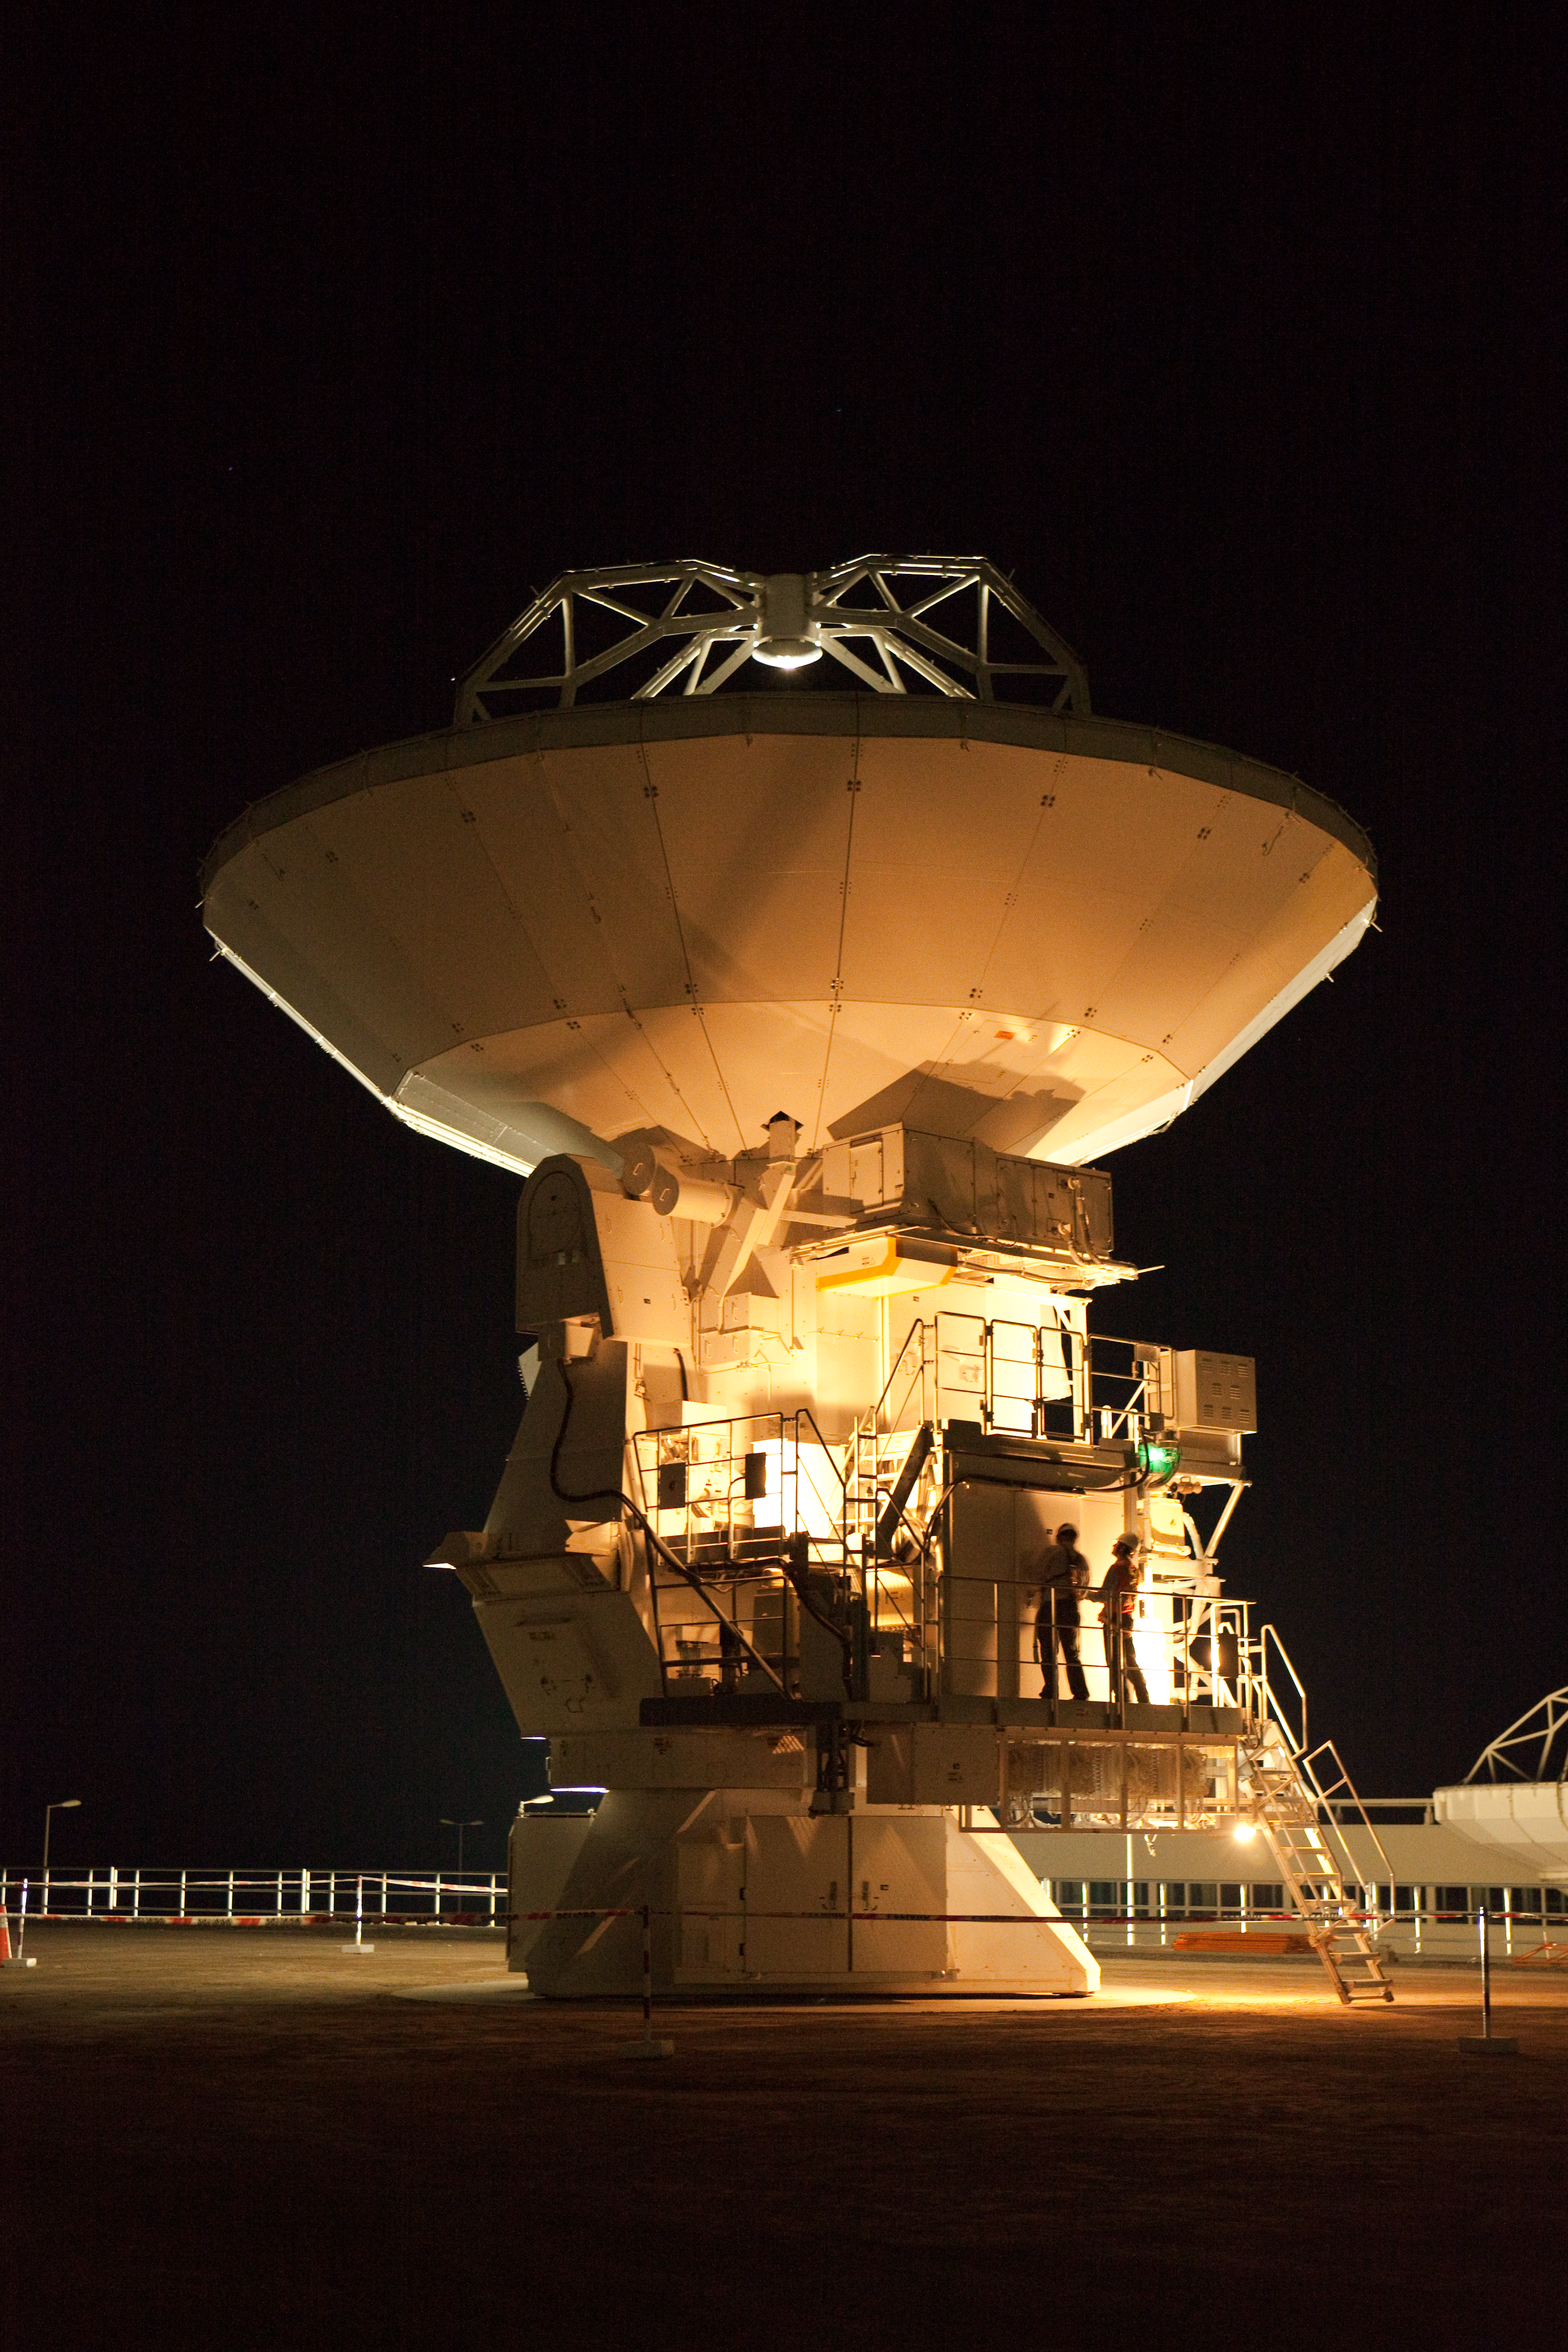

ALMA antennas and OSF at sunset

A view towards the west of the Japanese ALMA antenna and the Operational Support Facility at sunset. Image taken in March 2009.

Credit: ALMA (ESO/NAOJ/NRAO)